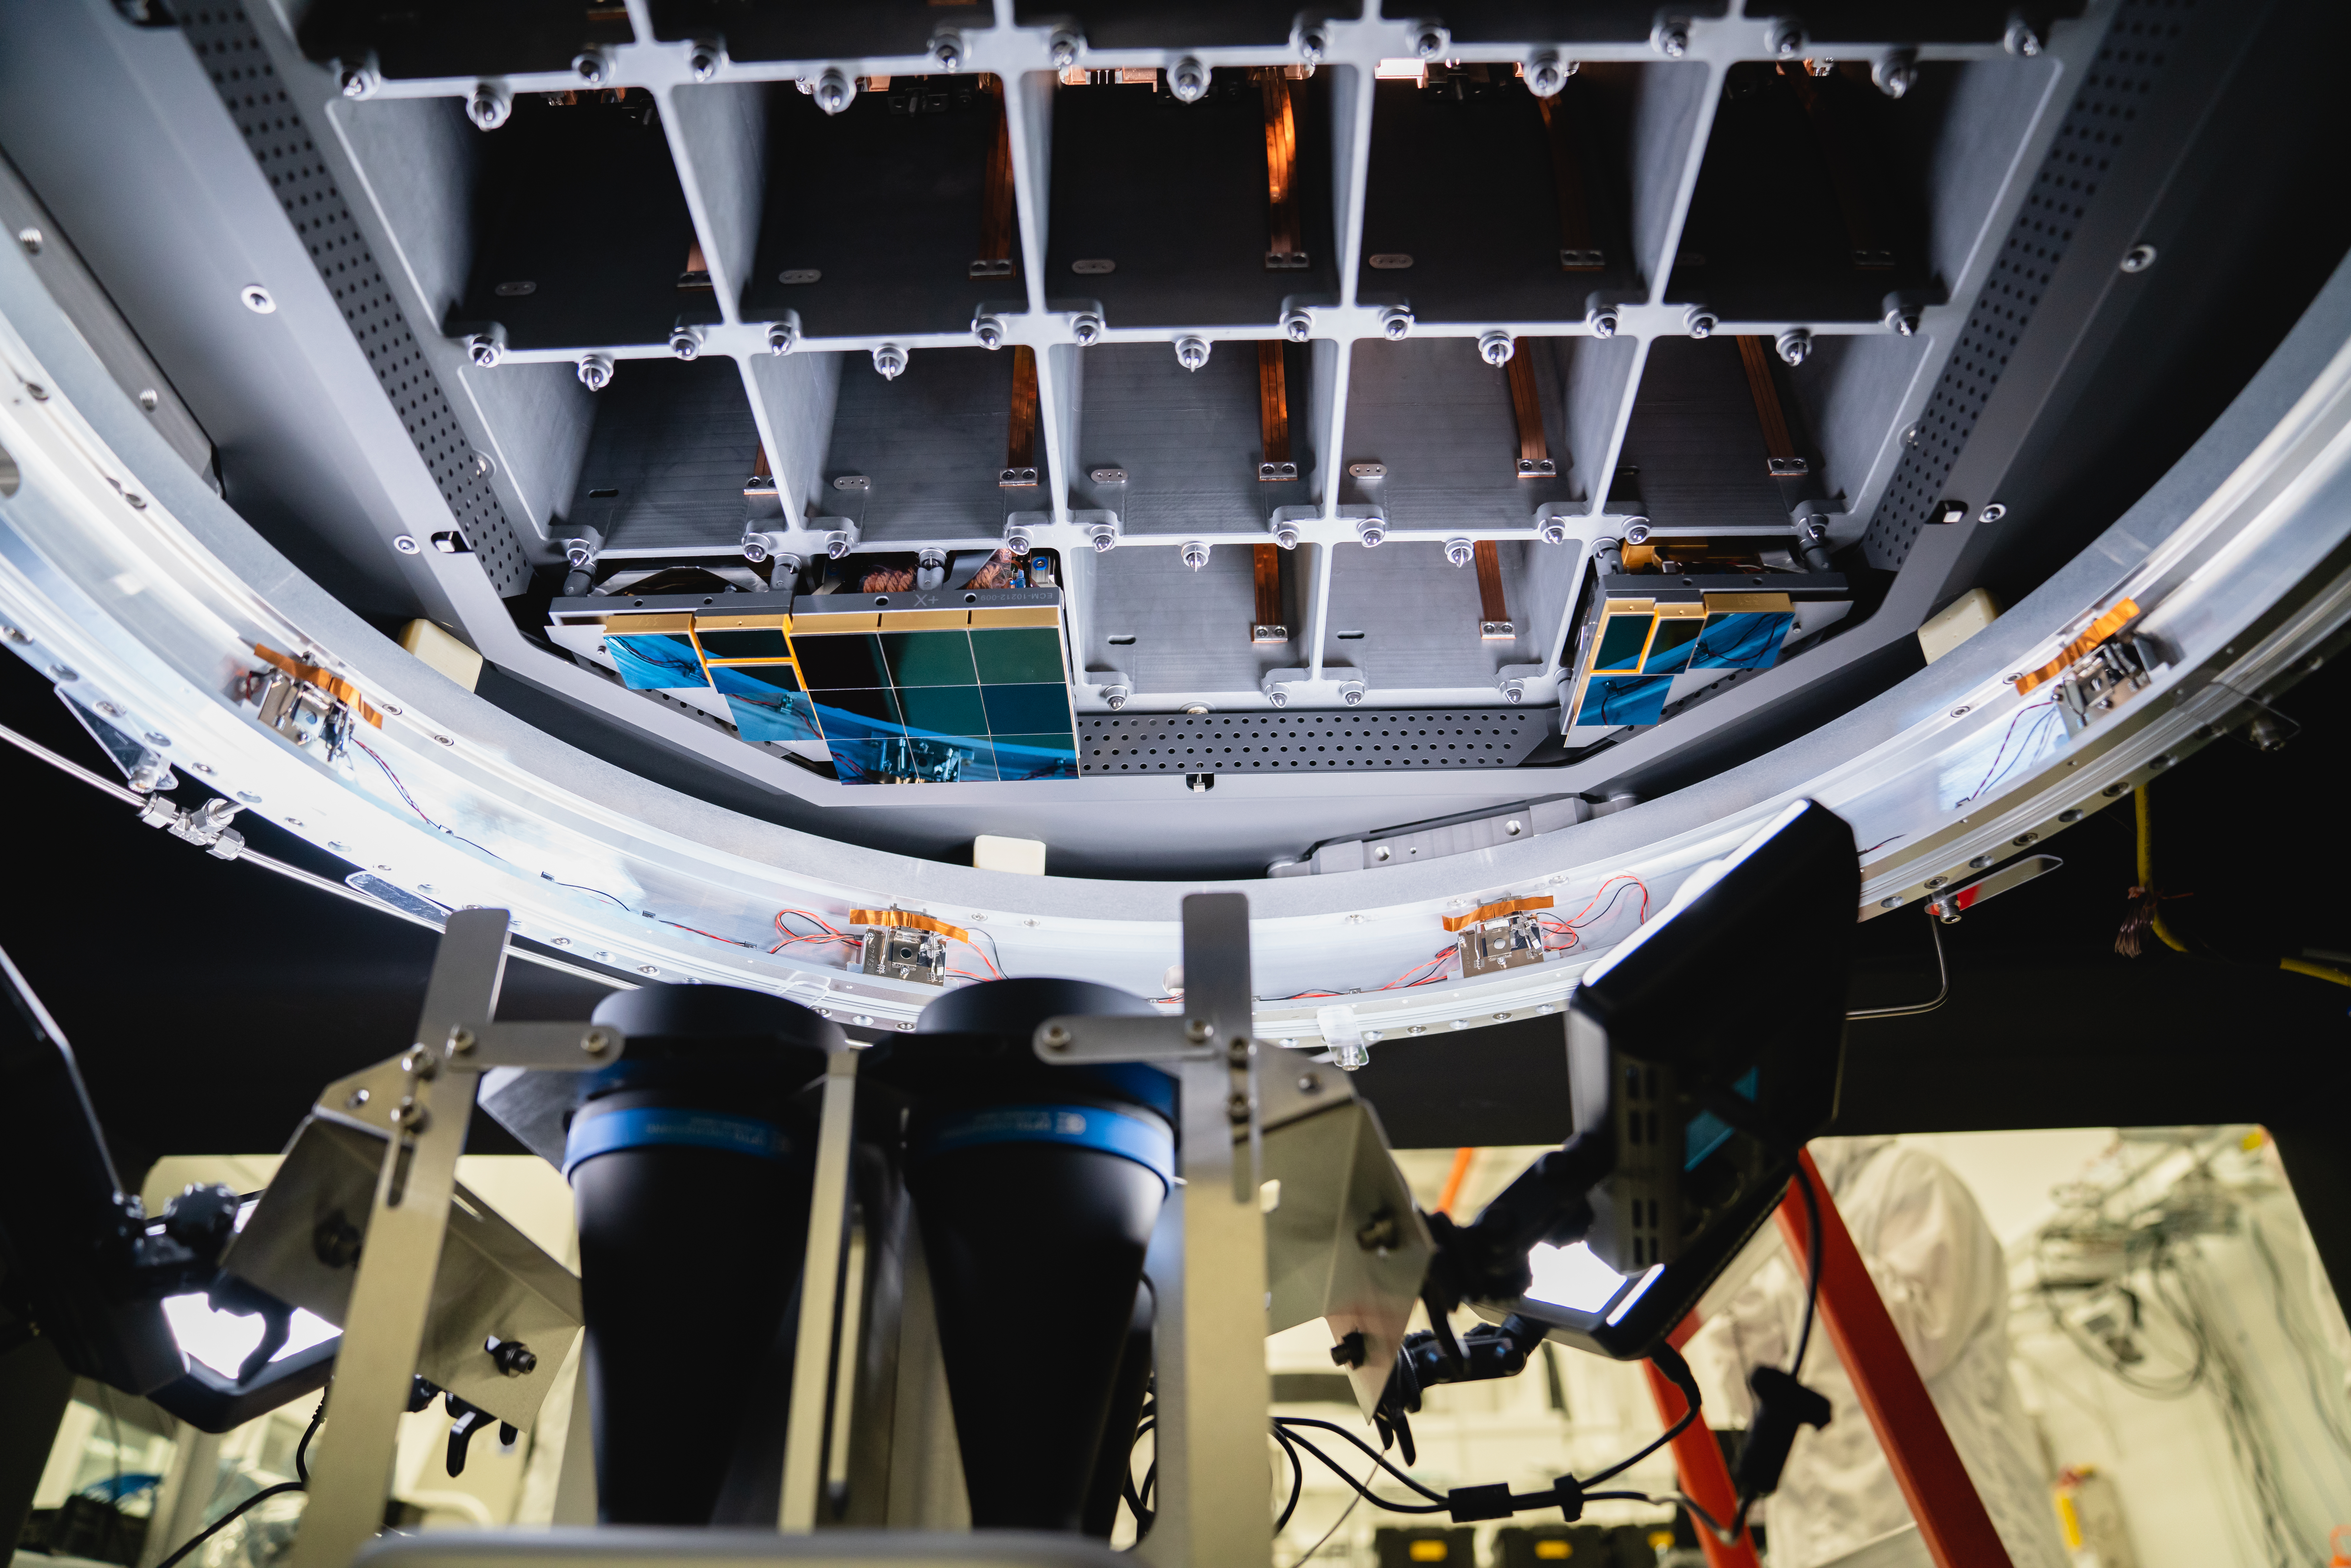

LSST 1st Science Raft

The Large Synoptic Survey Telescope (LSST) camera team has installed the first of 21 science rafts — 3-by-3 arrays of state-of-the-art imaging sensors. Together they'll take unprecedented 3,200-megapixel images of the night sky, which, over time, will produce the world's largest astrophysical movie.

Credit: Farrin Abbott/SLAC National Accelerator Laboratory